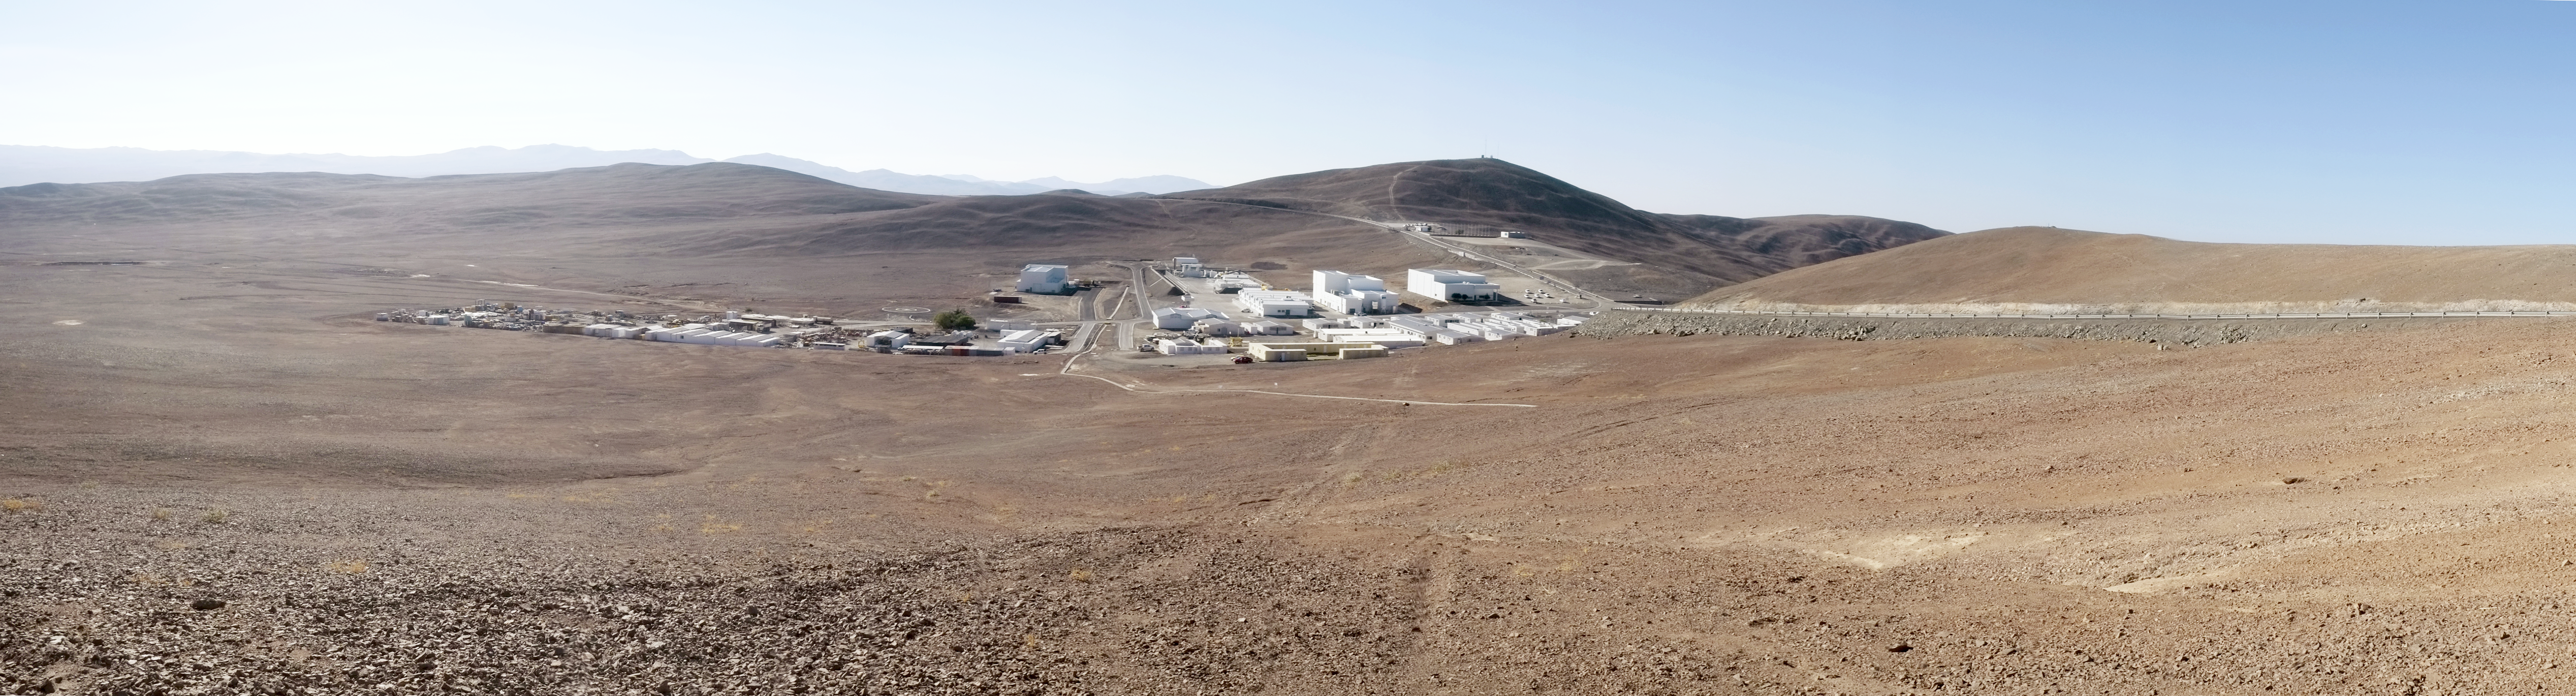

Paranal Basecamp

Taken from the slope of Cerro Paranal (VLT behind), showing the Paranal Basecamp.

Credit: ESO/Eric Le Roux